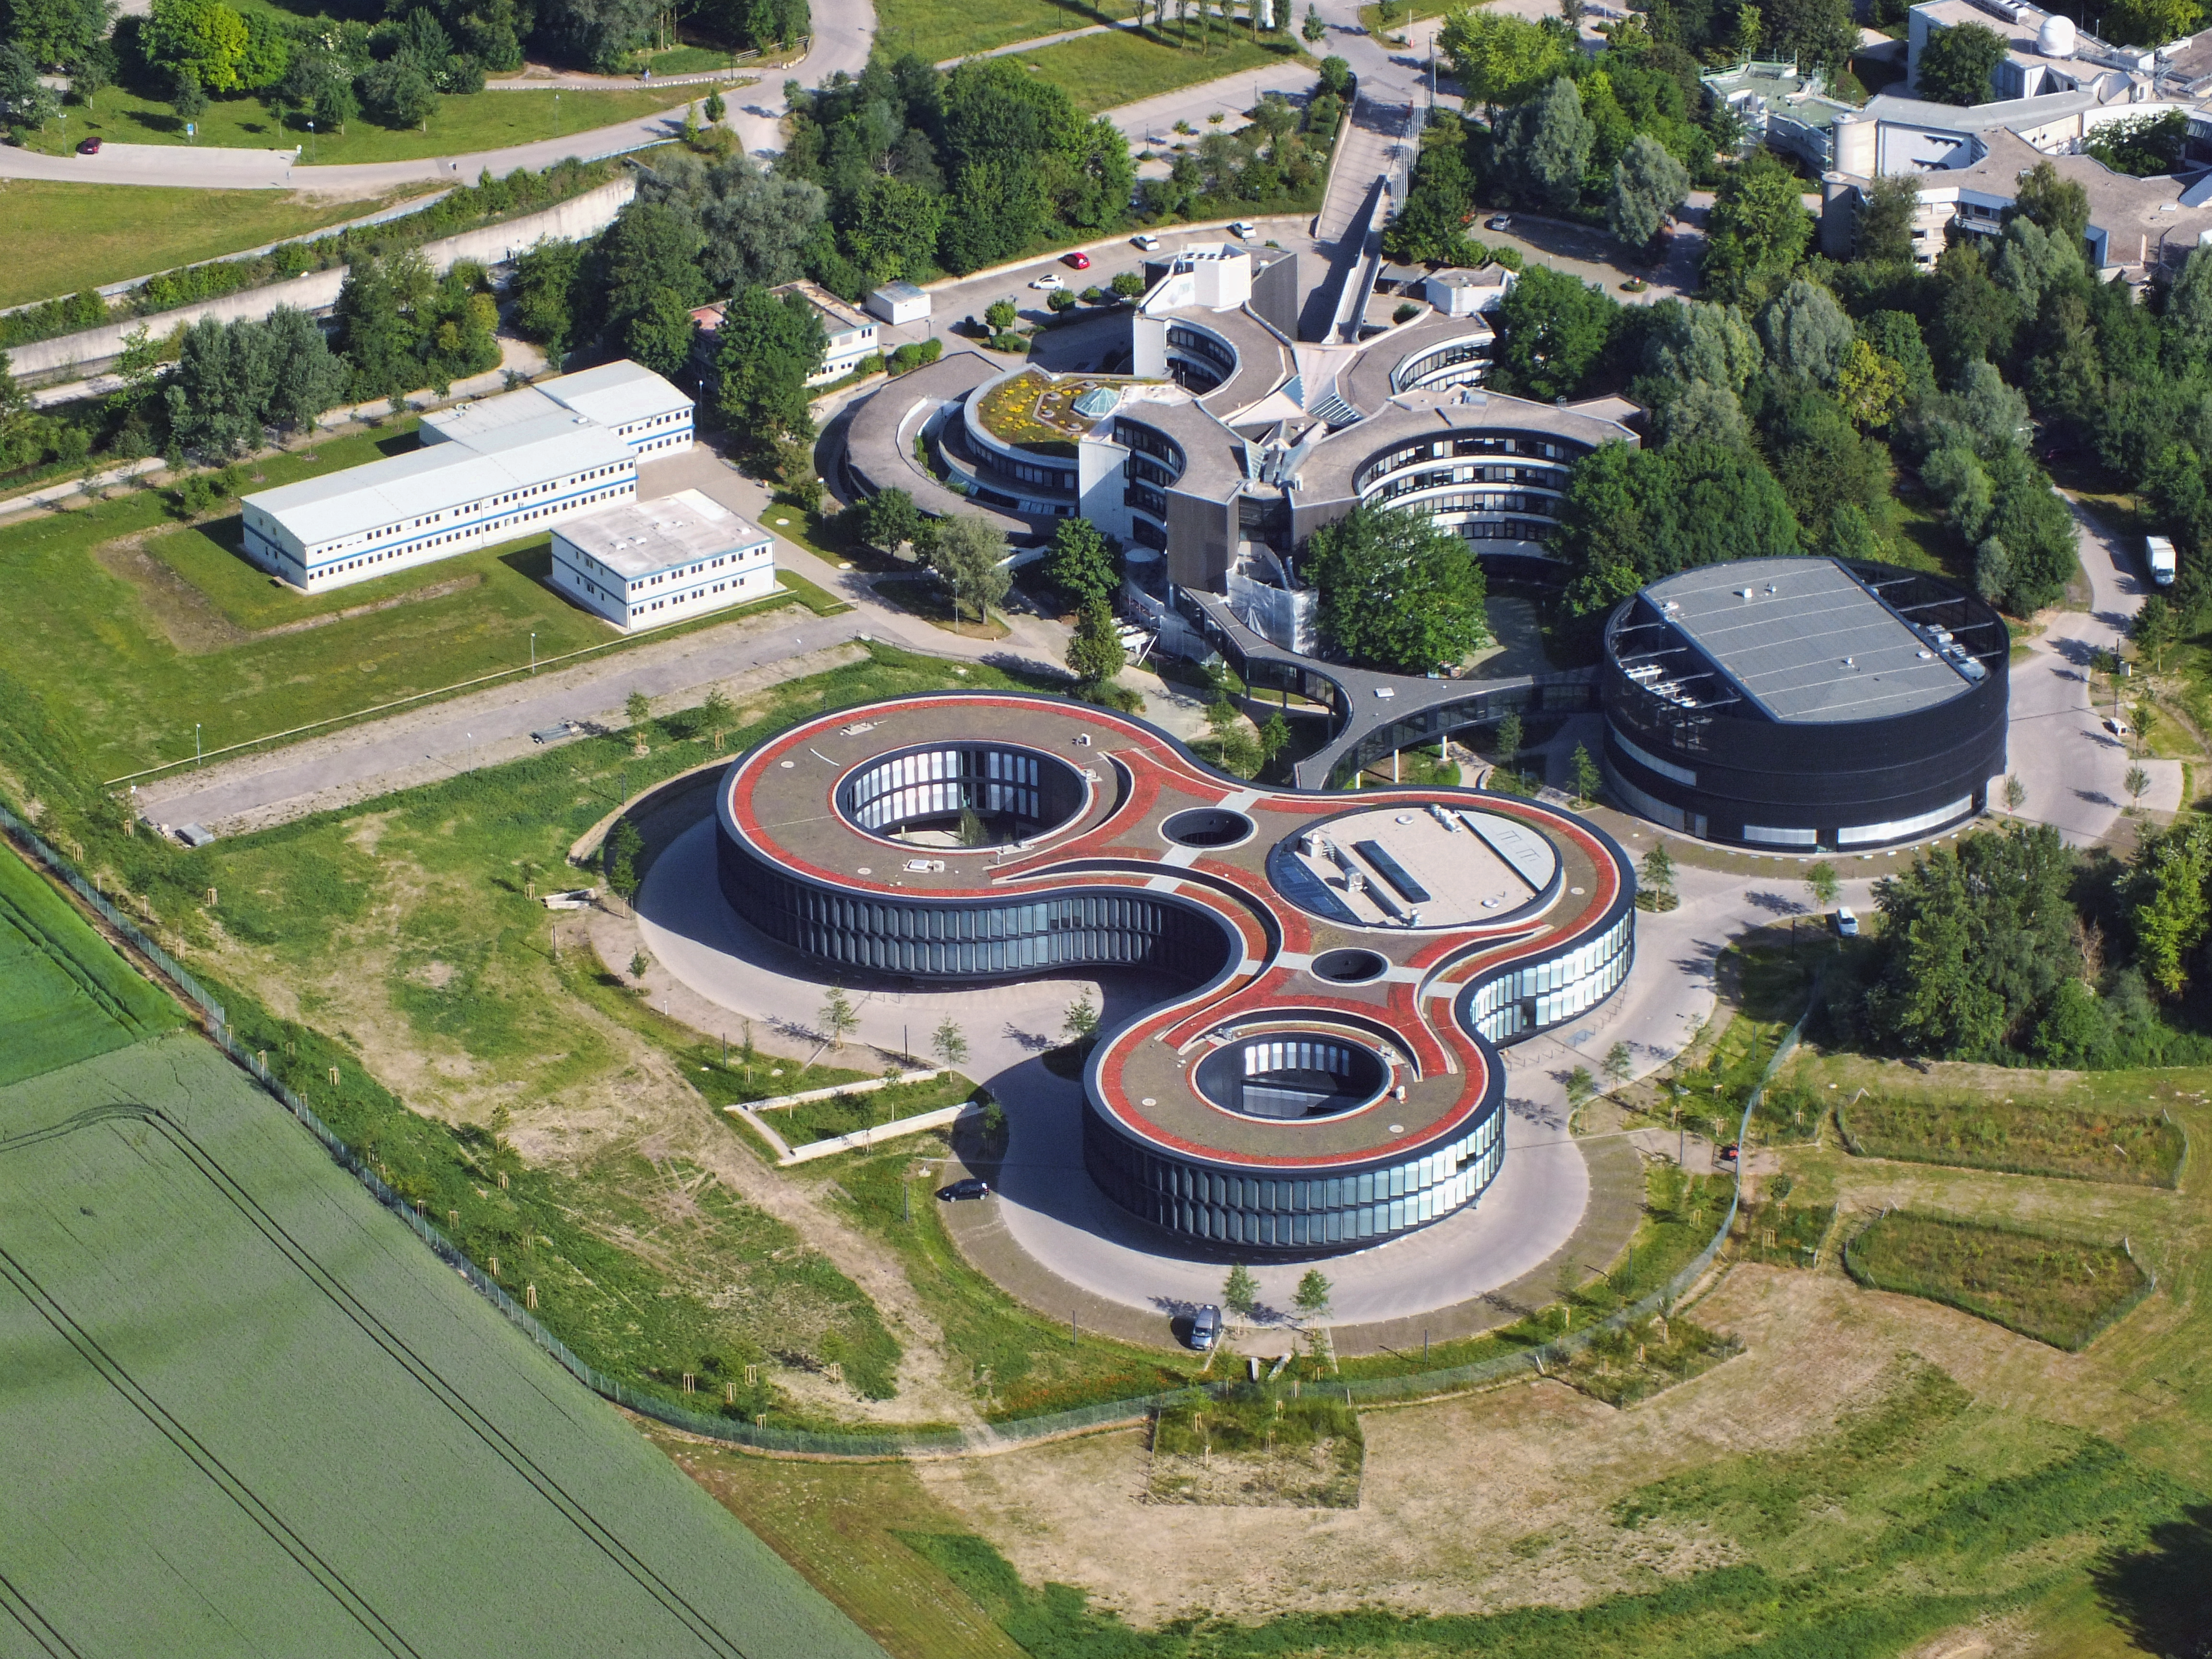

A bird’s-eye view of ESO

This aerial photograph shows the sprawling site of the European Southern Observatory’s (ESO) Headquarters in Garching bei München, Germany. While ESO operates telescopes scattered across Chile in the southern hemisphere, Garching houses the scientific, technical and administrative centre of ESO, where development programmes are carried out to provide the observatories with the most advanced instruments.

The buildings in the centre of the frame, both with sleek, curved designs, are the two main ESO Headquarters buildings — the top-right building was the organisation’s sole base for many years before it was recently joined by the lower red-roofed extension, which was inaugurated in December 2013. The black, rounded building is the technical building, where work on new instruments is carried out. Each of the individual Headquarters buildings are connected by curved bridges, seen here as the three-armed black shape in the centre of the frame.

The new extension, designed by architects Auer+Weber, now helps to house ESO’s growing numbers of staff and to facilitate world-class astronomical research in the design and construction phase of the European Extremely Large Telescope (E-ELT), the world’s biggest eye on the sky. Previously, some members of staff were spread across the Garching campus and housed in buildings similar to the white blocks seen to the left of this image.

This aerial image was taken on 9 June 2014 by aerial photographer Ernst Graf (graf-flugplatz.de).

Credit: E. Graf (graf-flugplatz.de)/ESO